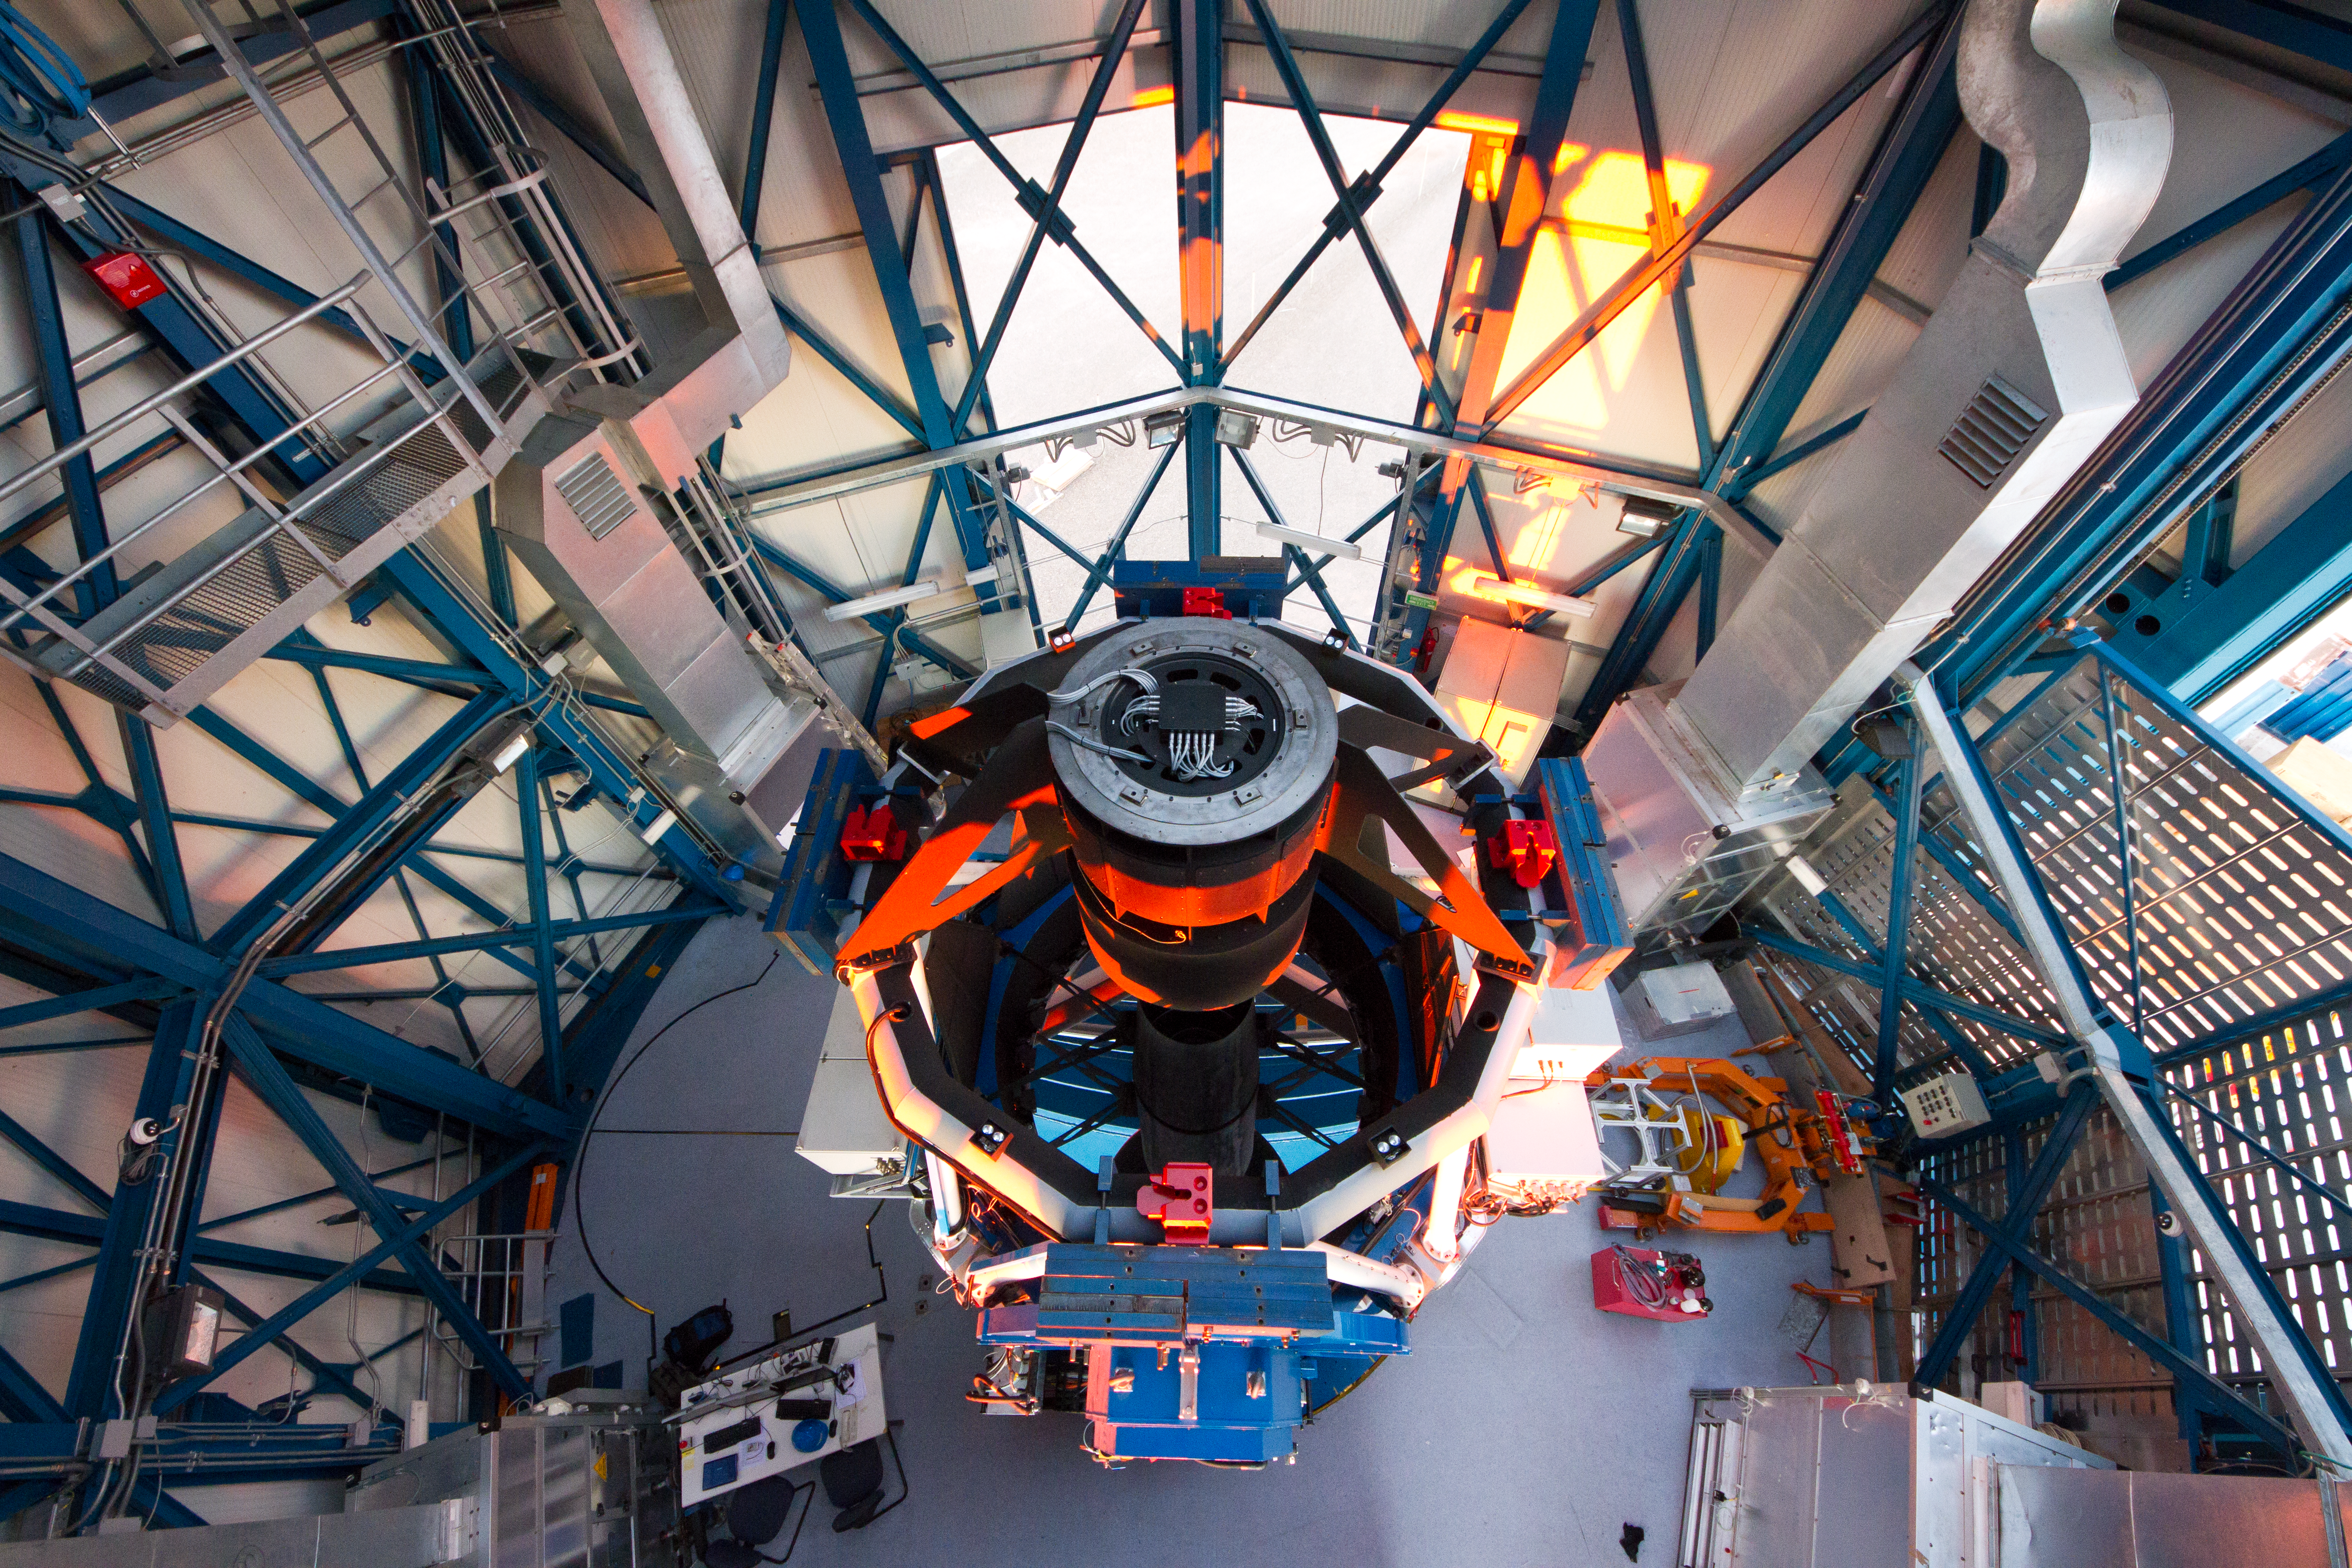

The VLT Survey Telescope (VST)

The VLT Survey Telescope (VST) at Cerro Paranal. The VST is a state-of-the-art 2.6-metre telescope equipped with OmegaCAM, a monster 268 megapixel CCD camera with a field of view four times the area of the full Moon. It will survey the visible-light sky. The VST is the result of a joint venture between ESO and the Capodimonte Astronomical Observatory (OAC) of Naples, a research centre of the Italian National Institute for Astrophysics (INAF).

Credit: ESO/G. Lombardi (glphoto.it)